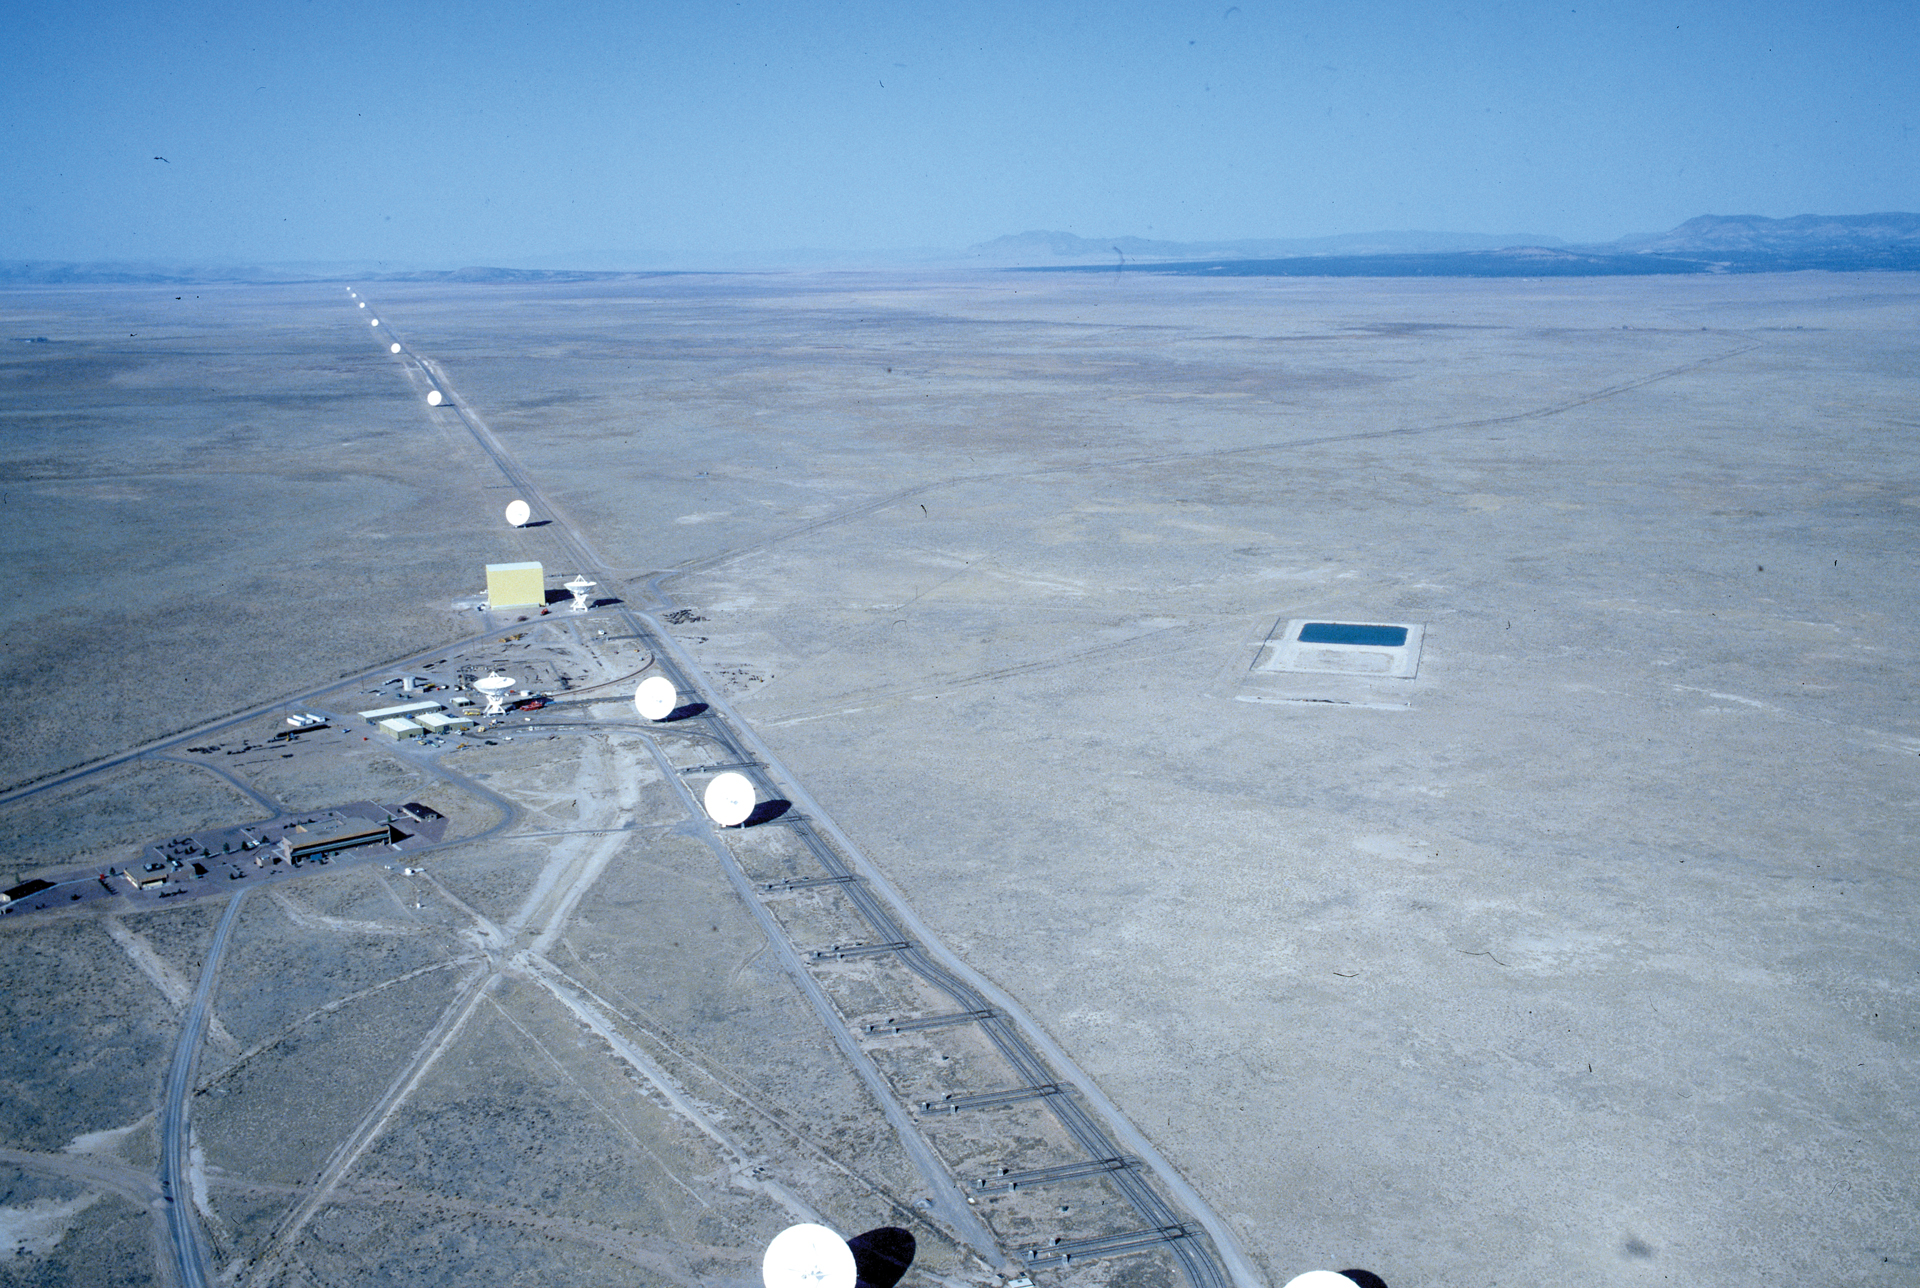

One arm of the VLA

The southwest arm of the three-armed Very Large Array is dotted with antennas for miles across the Plains of San Agustin in New Mexico. The VLA antennas are picked up and hauled along rail tracks several times a year to sharpen or deepen its view of the radio cosmos. At its widest separation, the outlying VLA antennas are 22 miles apart. The yellow Antenna Assembly Building is near the middle of this photo.

Credit: NRAO/AUI/NSF